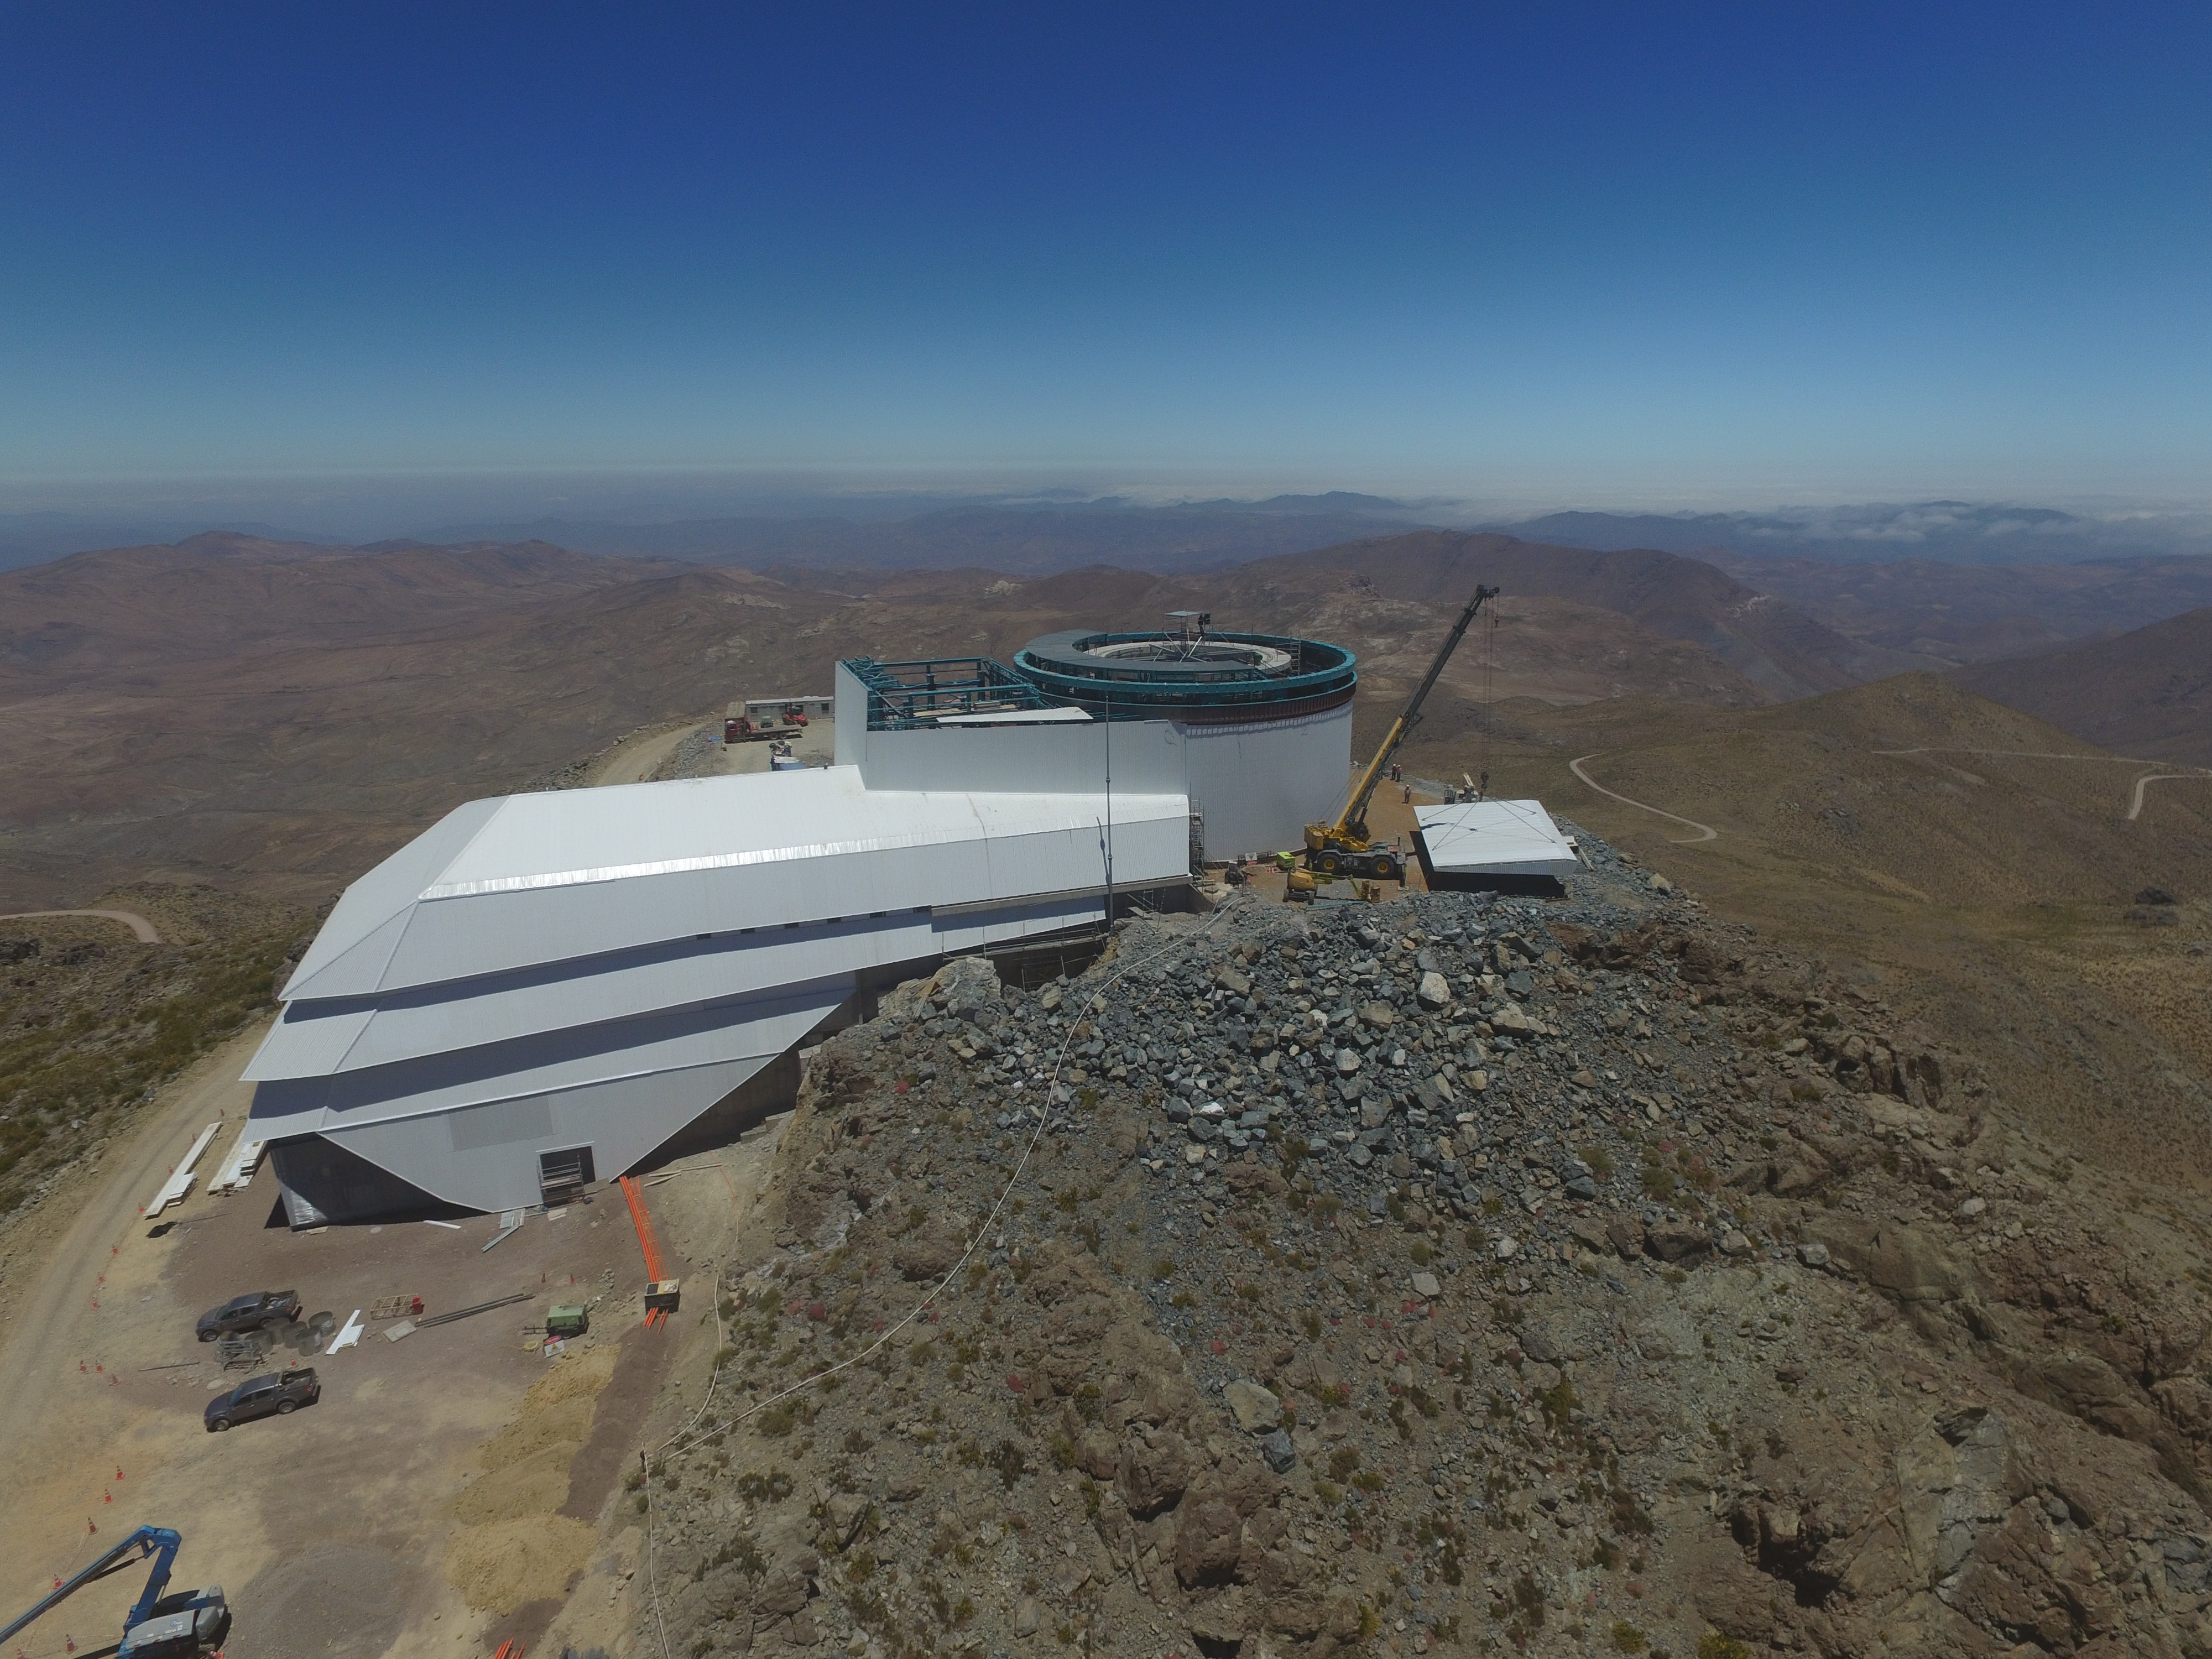

Drone Photo of LSST Facility and Environs December 2017

LSST Assembly Integration Verification (AIV) Manager Jacques Sebag submitted these aerial drone photos of the LSST facility, taken on December 28. The photos were taken after the LSST team collaborated with subcontractor Besalco to move the facility mobile roof to the flat area located on the north side of the lower enclosure. Congratulations to all for this achievement at the end of 2017!

Credit: Rubin Observatory/NSF/AURA